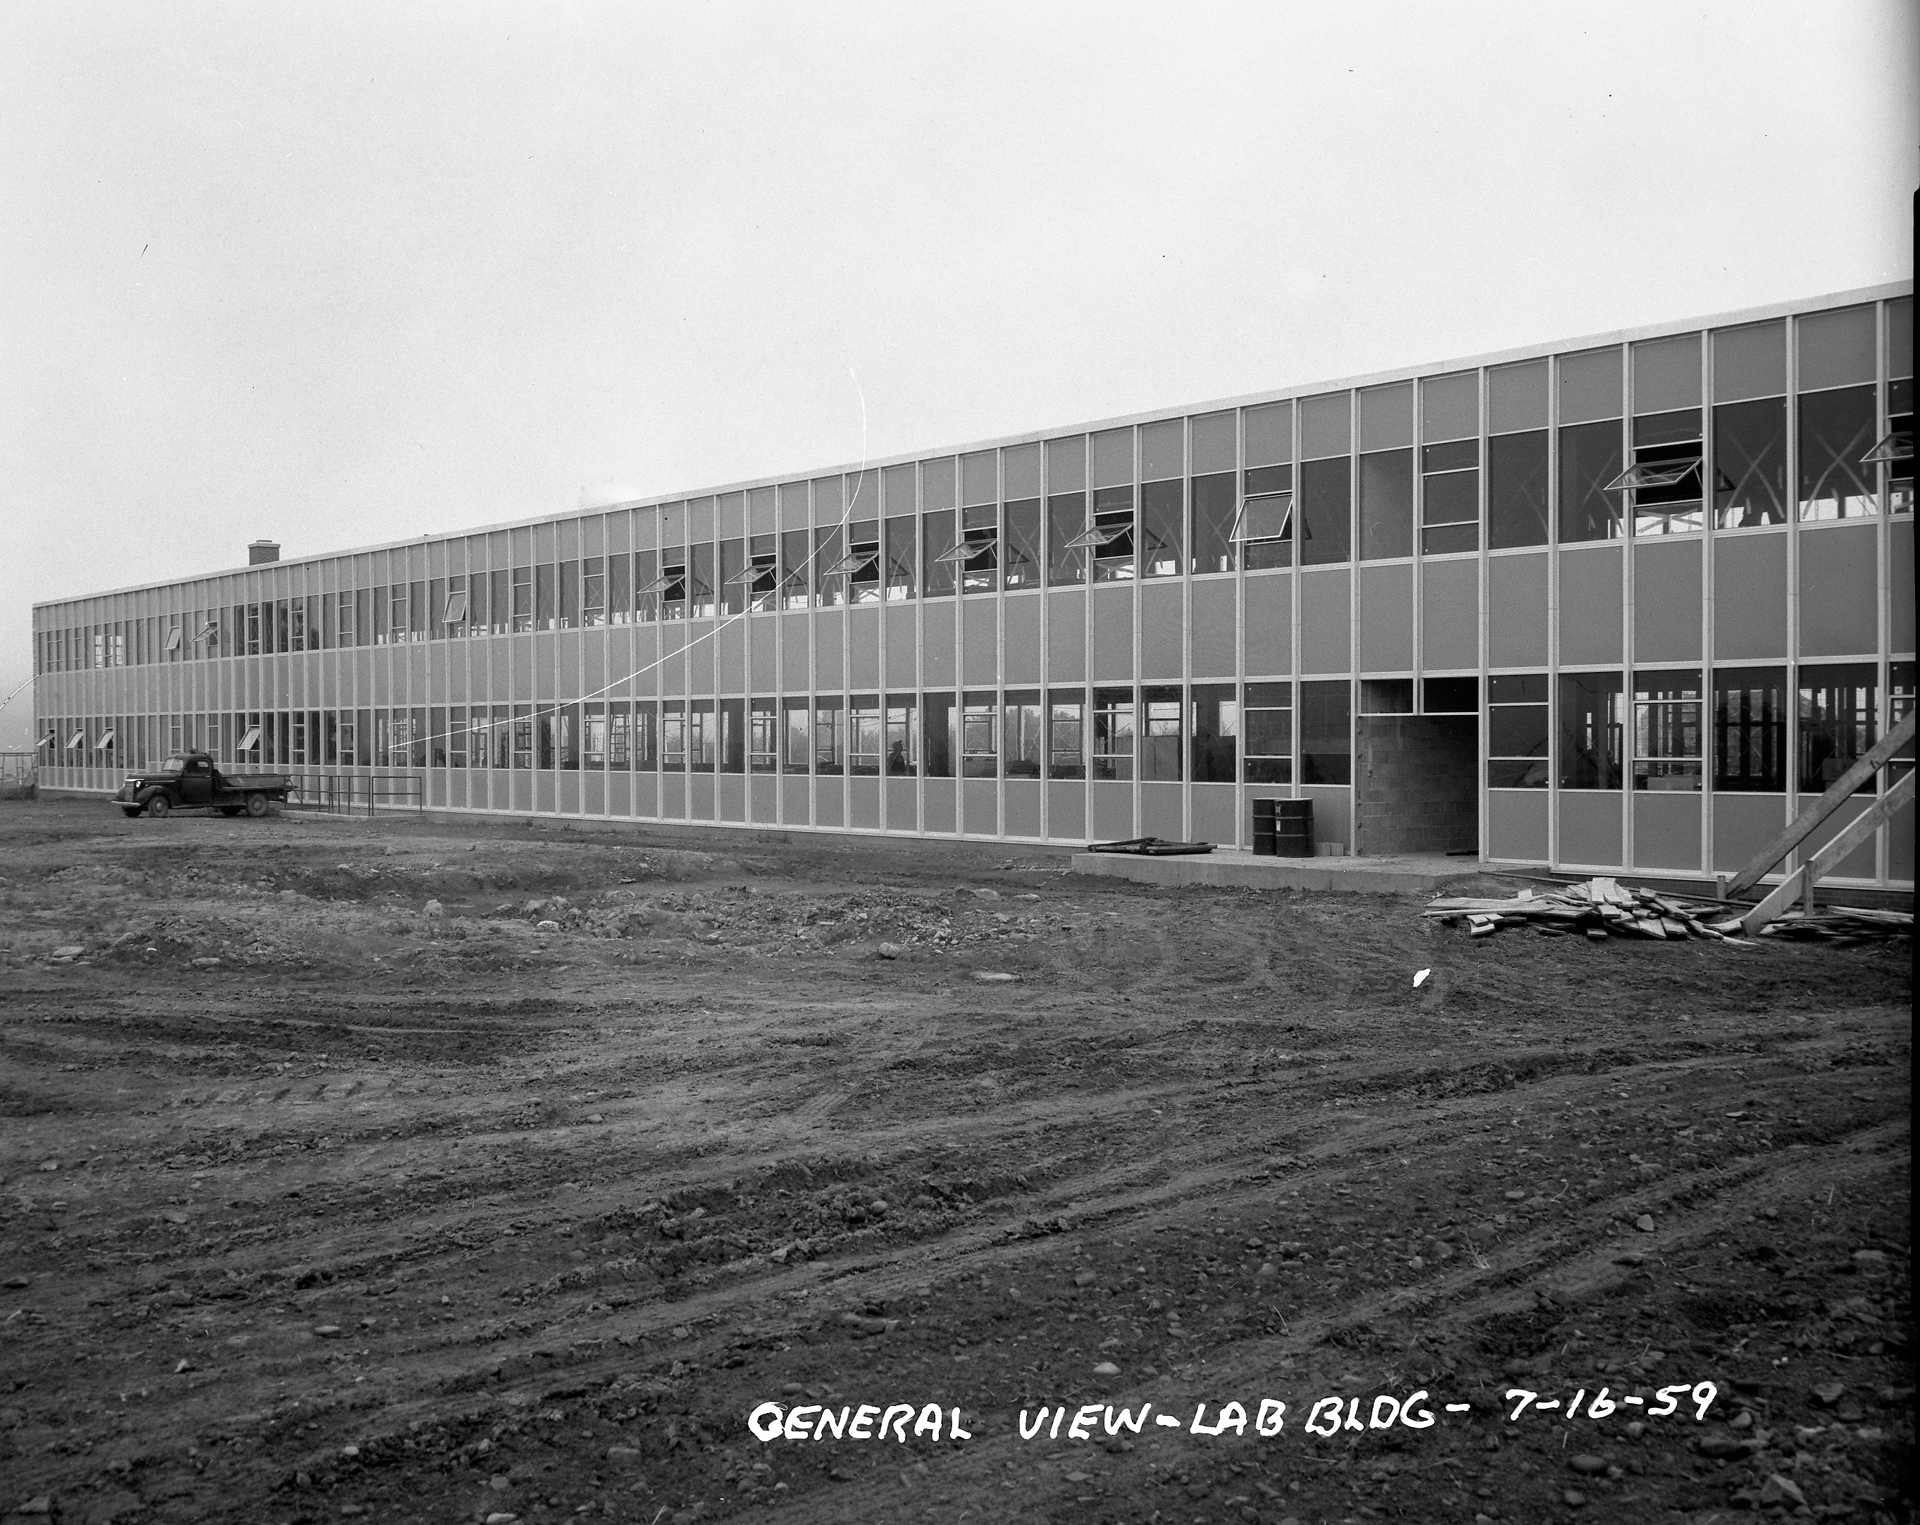

Making of a Lab

In 1959, site construction in Green Bank, West Virginia was impressive. After a few years of working out of old farm houses, the engineers and astronomers moved into this huge new office and electronics building, later named the Jansky Laboratory.

Credit: NRAO/AUI/NSF